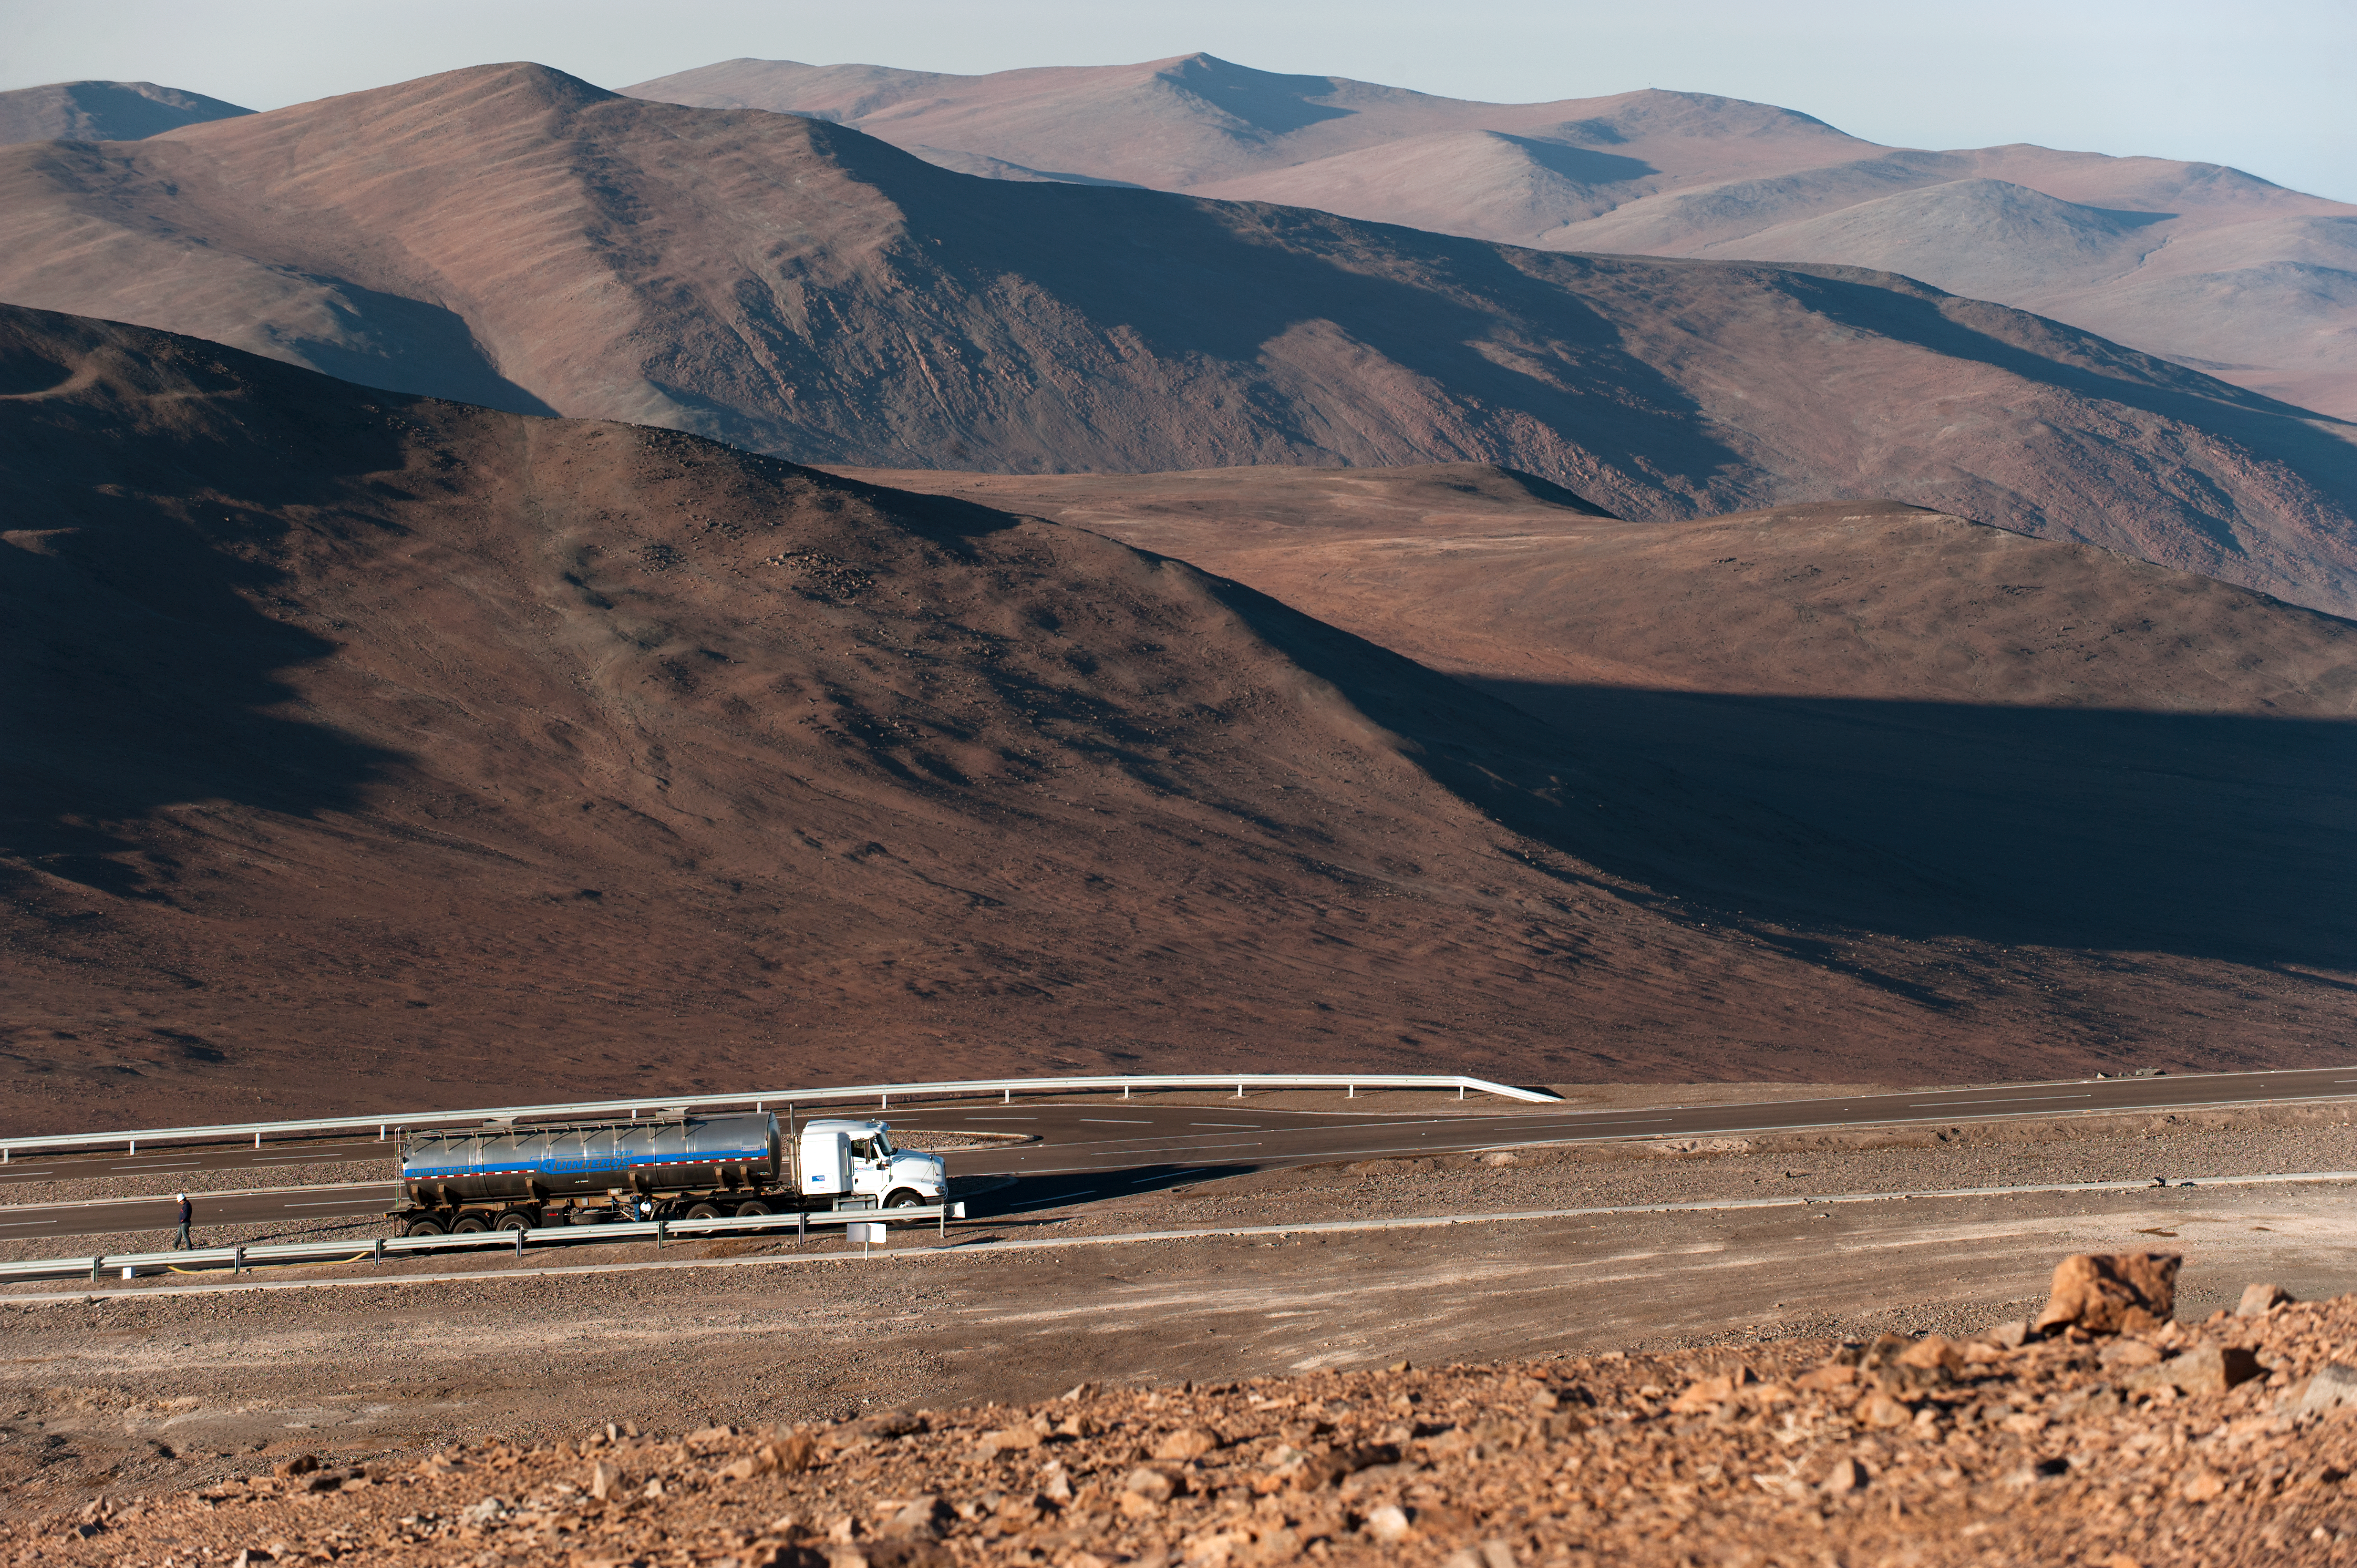

Water truck going to Paranal

Water truck climbing the road to Paranal to deliver the daily water supply.

Credit: ESO/Max Alexander